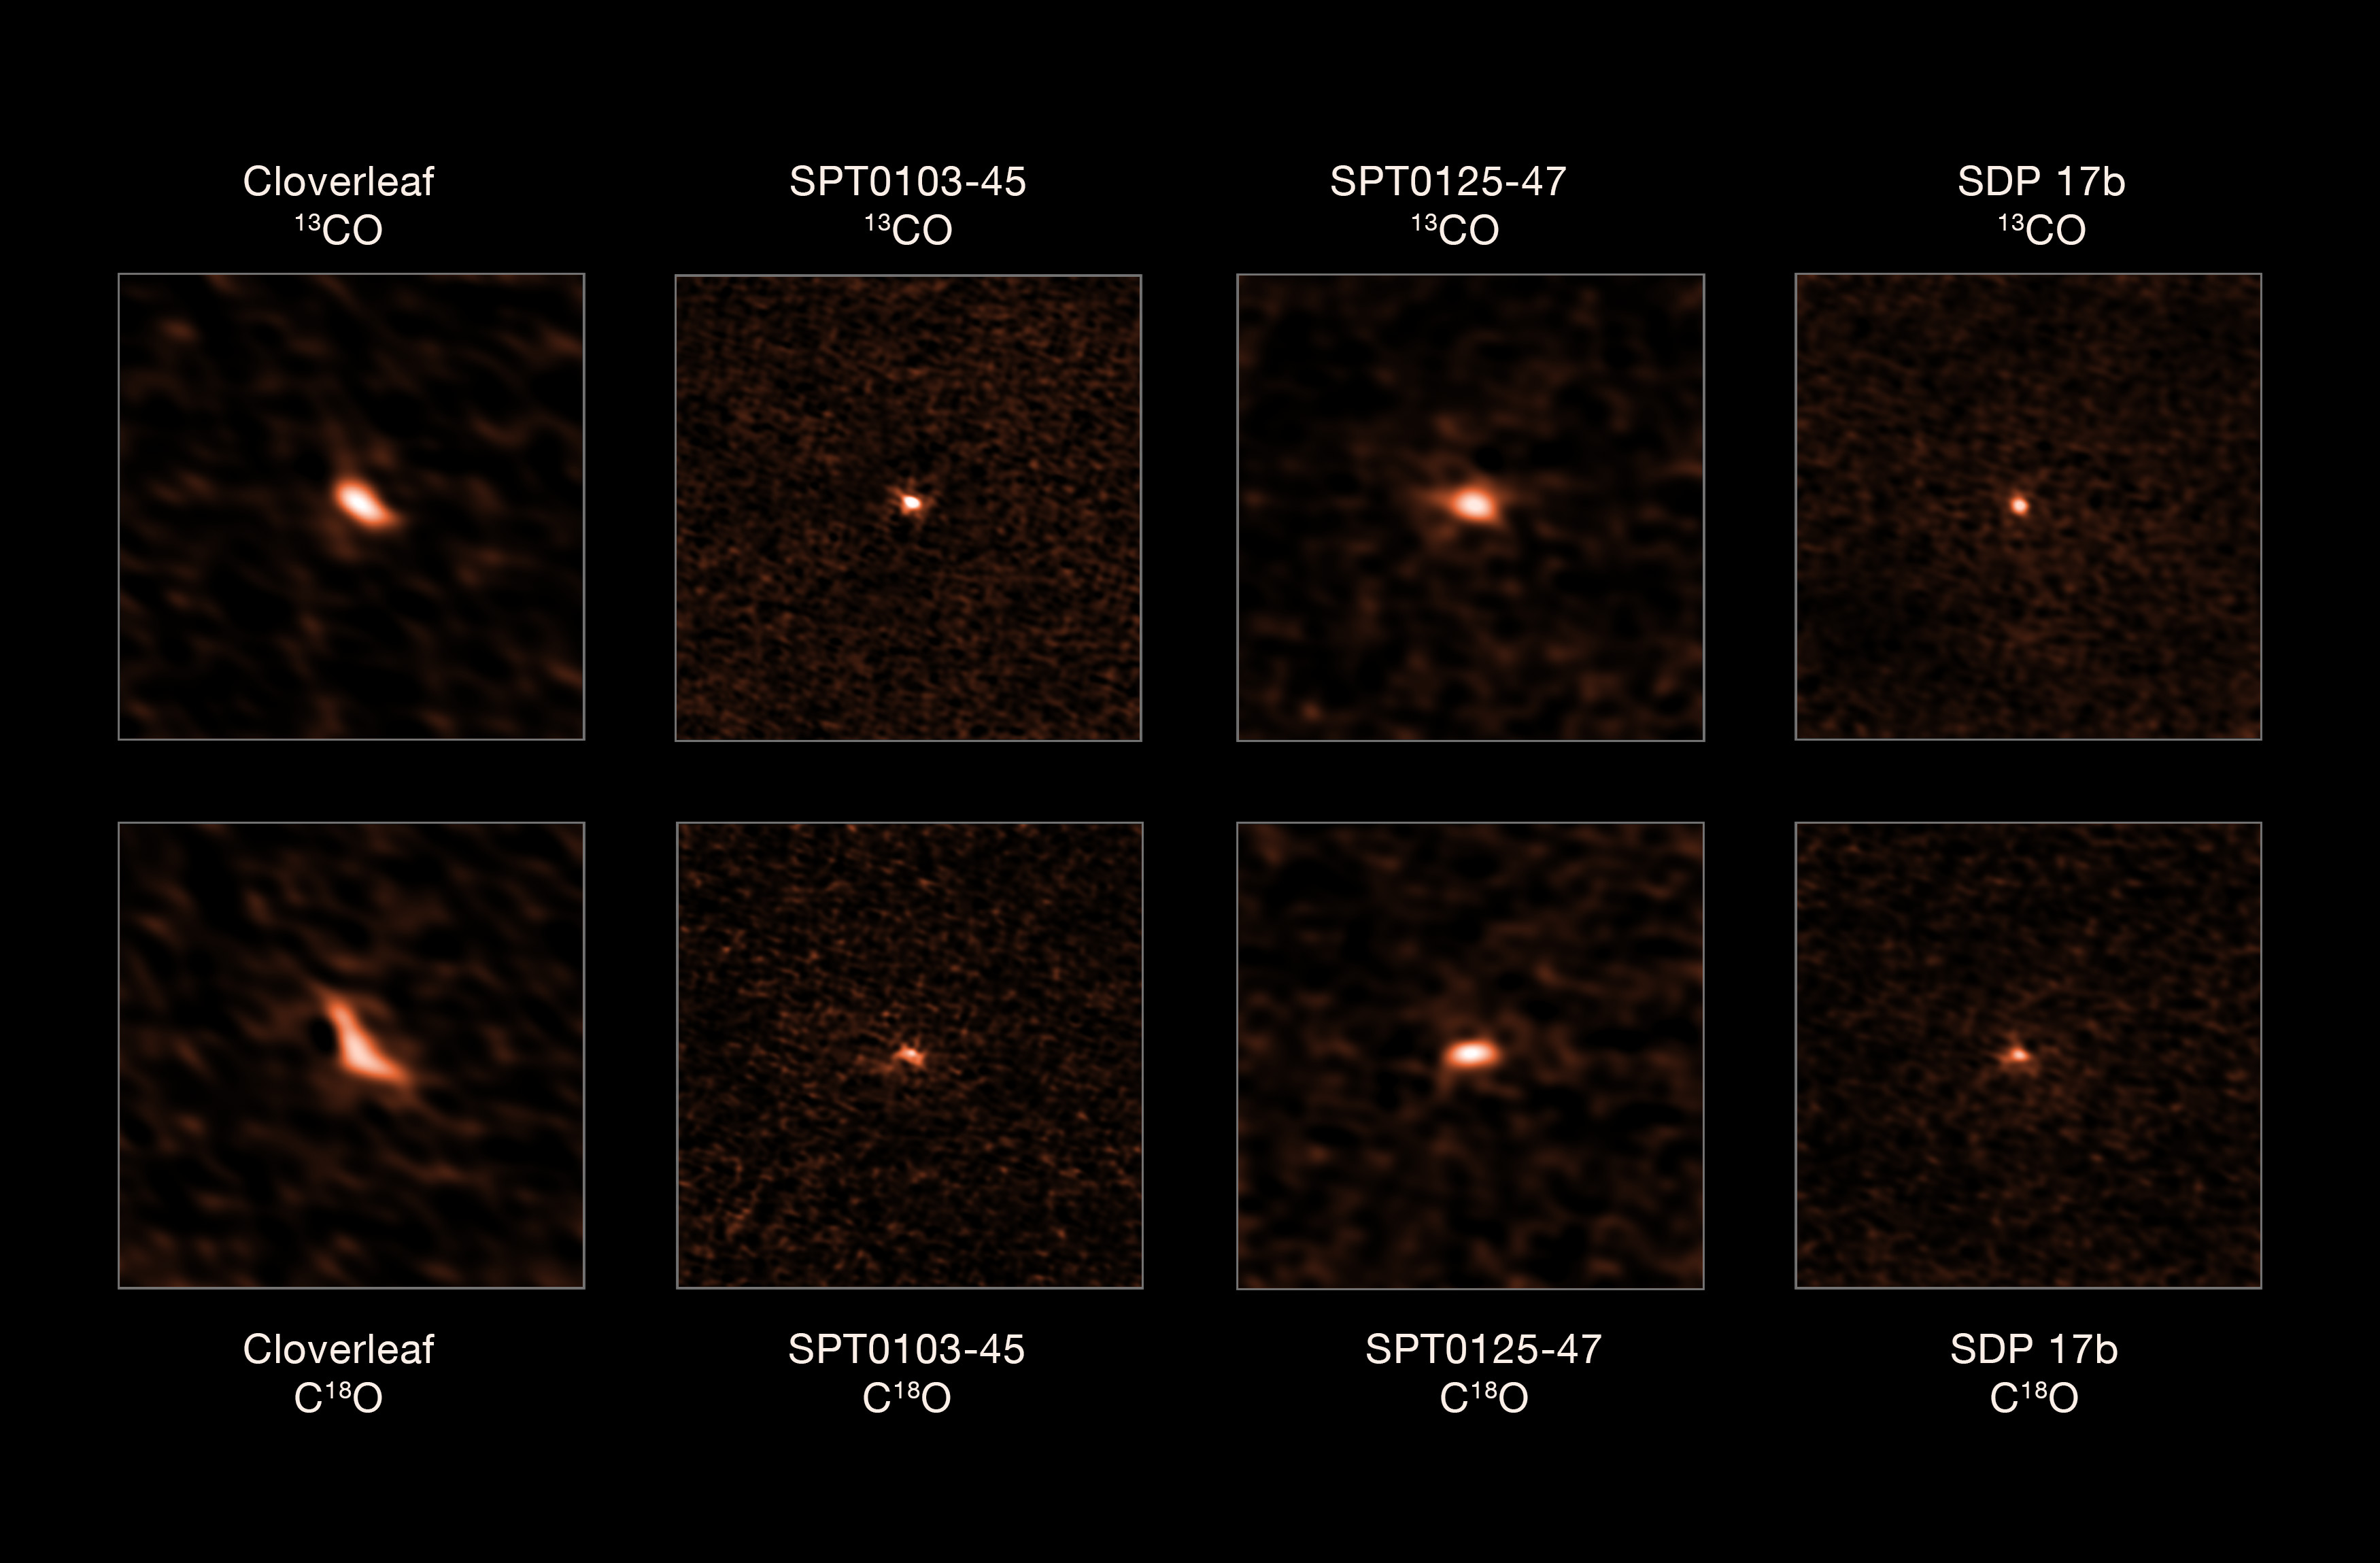

Four distant starburst galaxies observed by ALMA

This image shows the four distant starburst galaxies observed by ALMA. The top images depict the 13CO emission from each galaxy, while the bottom ones show their C18O emission. The ratio of these two isotopologues allowed astronomers to determine that these starburst galaxies have an excess of massive stars.

Credit: ESO/Zhang et al.; ALMA (ESO/NAOJ/NRAO)